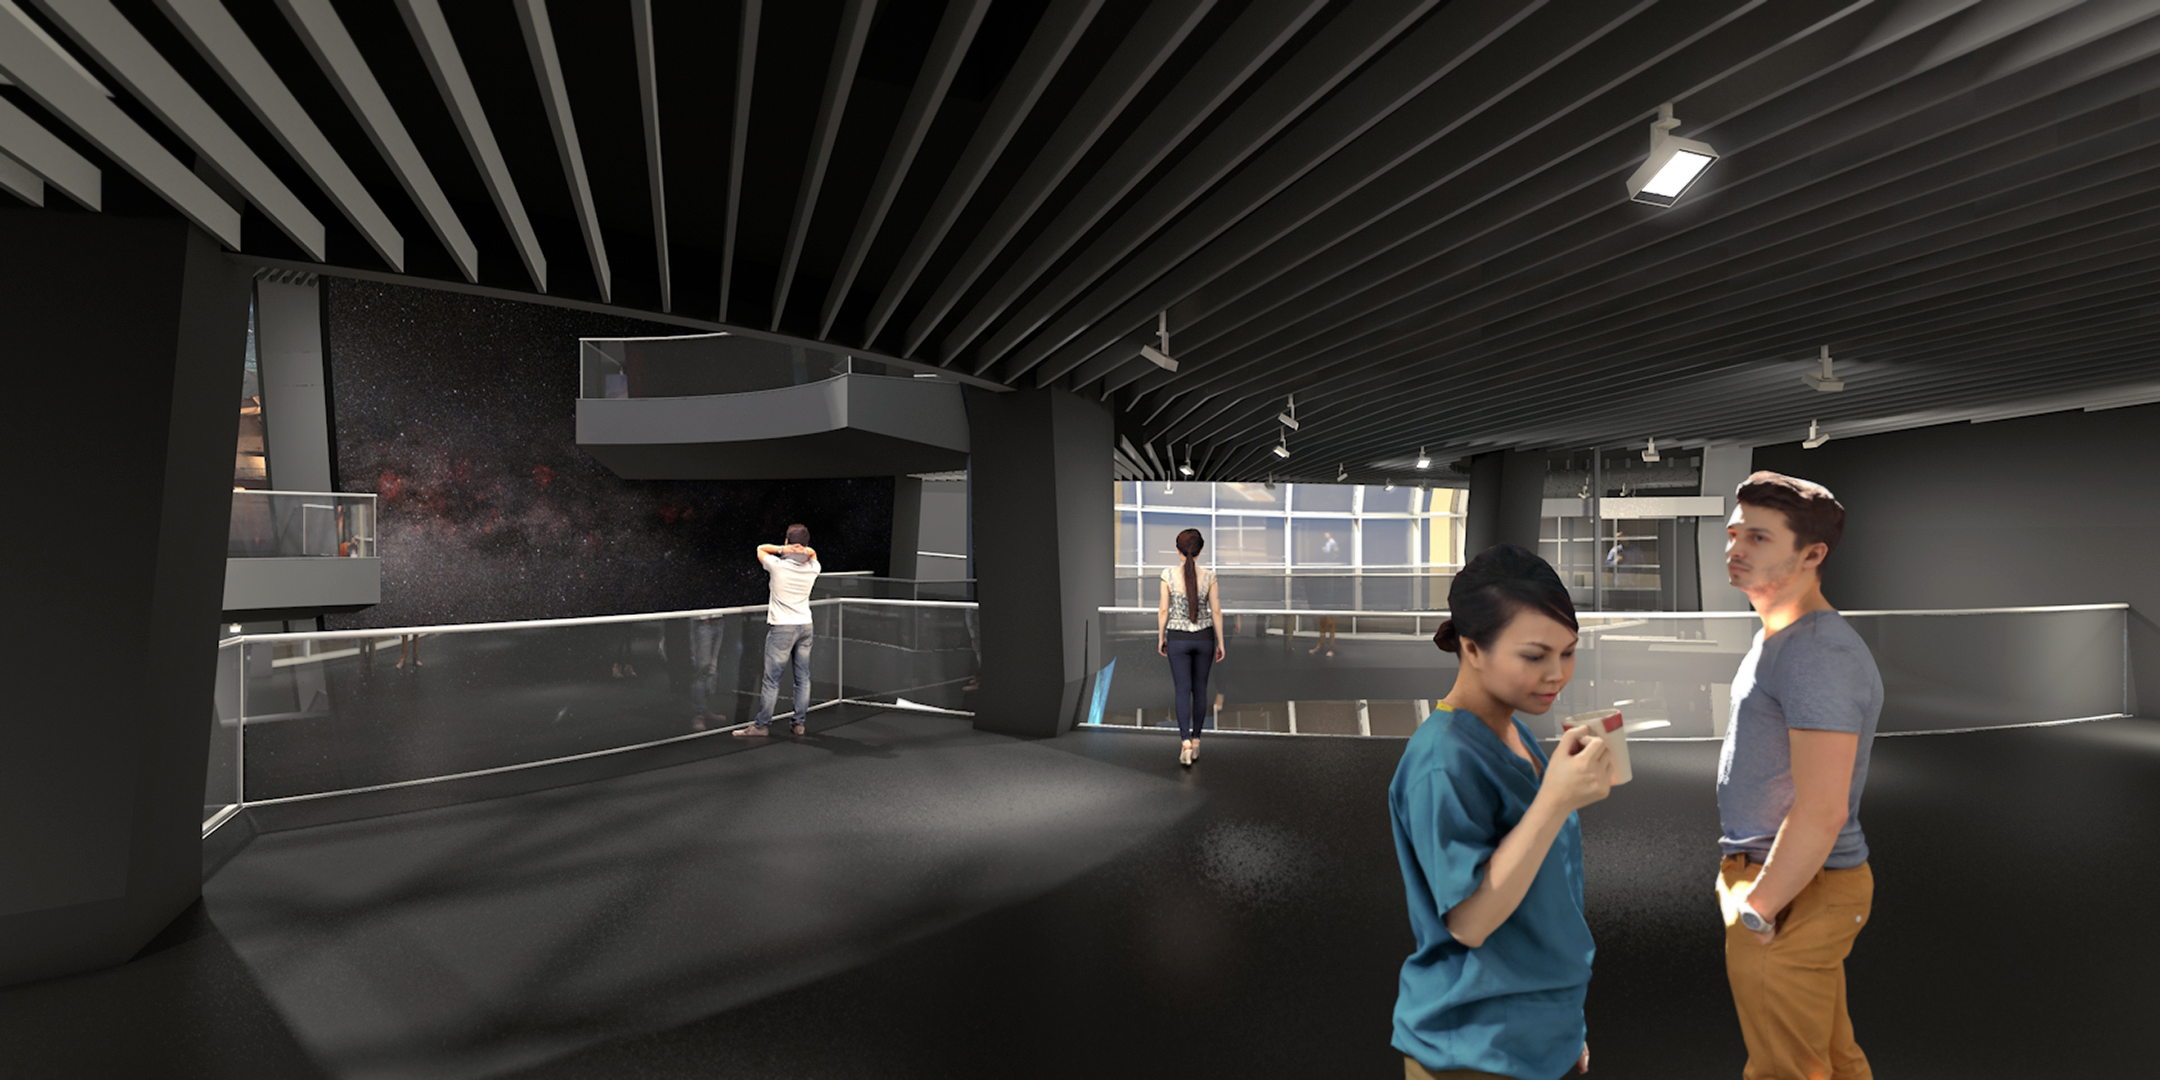

Illustration of the interior of ESO Supernova

The ESO Supernova Planetarium & Visitor Centre is a non-profit education facility with a vision to make Europeans aware and proud of their astronomical accomplishments. The facility is run by ESO, and stems from a corporation between ESO and the Heidelberg Institute for Theoretical Studies (HITS).

Credit: Architekten Bernhardt + Partner